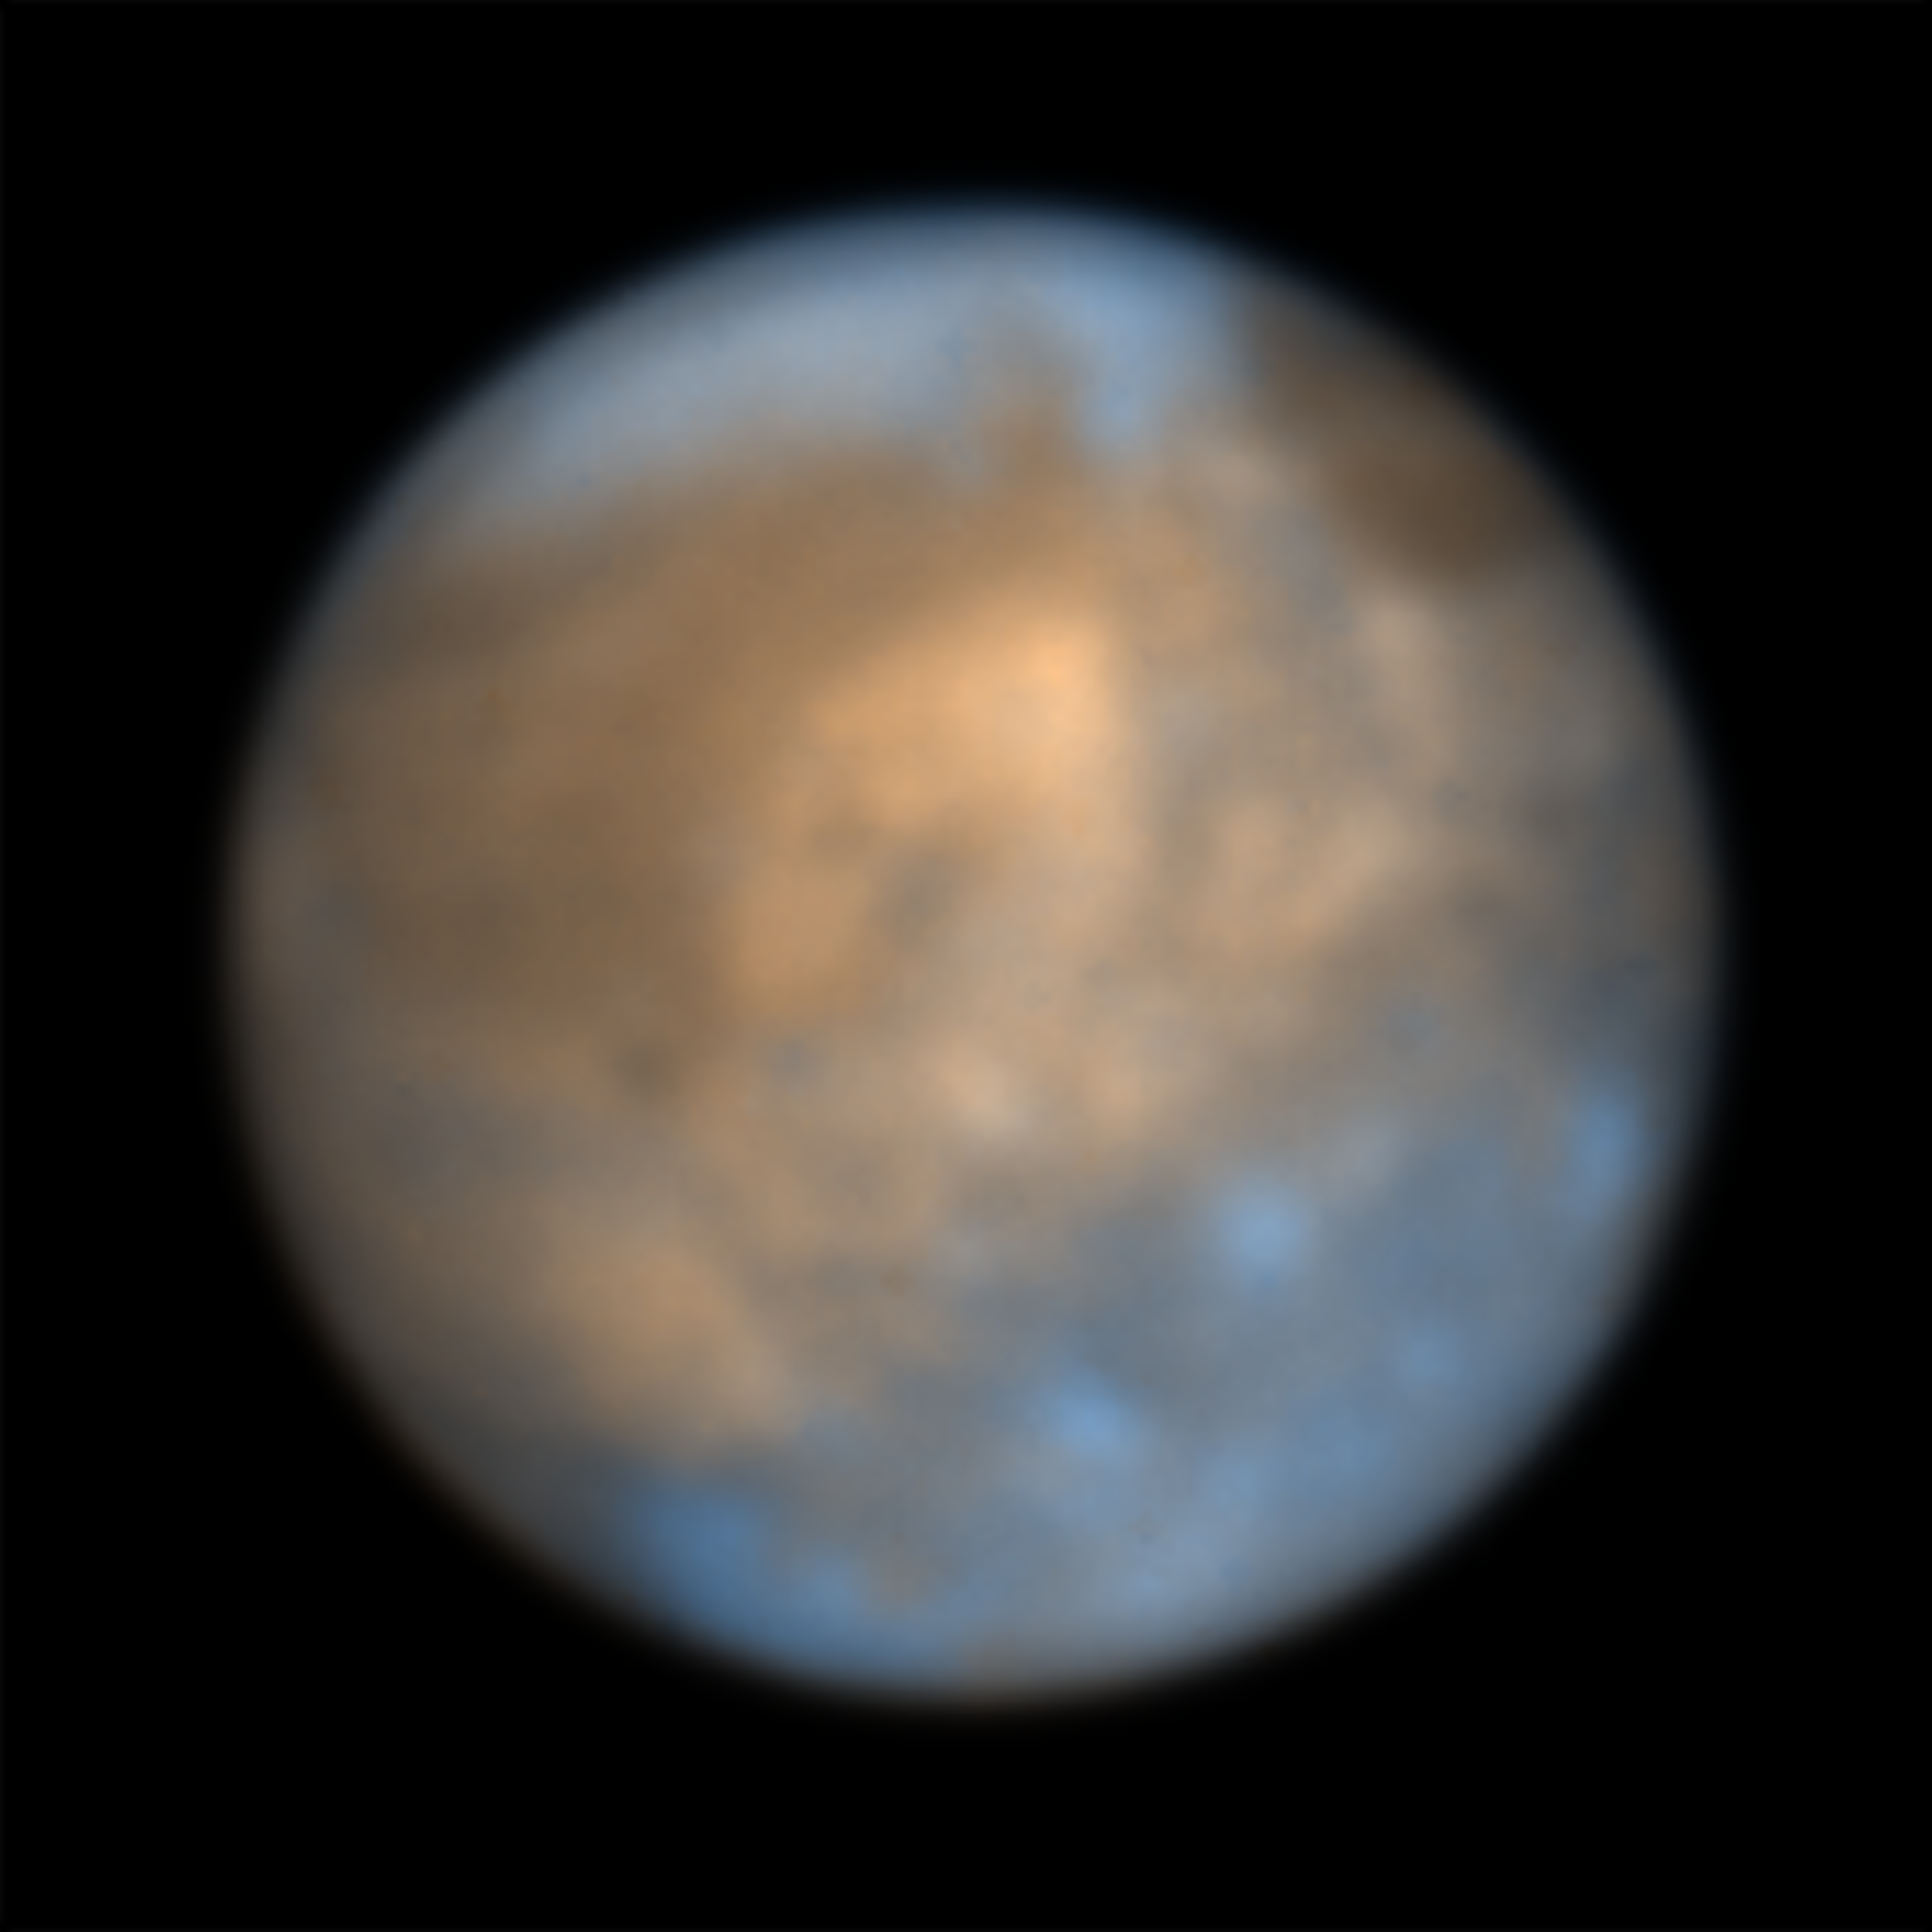

The moon Ganymede seen by SPHERE

This image shows Jupiter’s icy moon Ganymede captured July 21, 2021 in the infrared using the SPHERE instrument on ESO’s Very Large Telescope. The different coloured regions provide clues to the composition and history of the moon. The bright regions, that consist mainly of water in the form of ice with hints of various salts, are believed to have formed more recently than the older darker patches, whose composition still remains a mystery.

For more information about the science behind this image check this Picture of the Week.

Credit: ESO/King & Fletcher